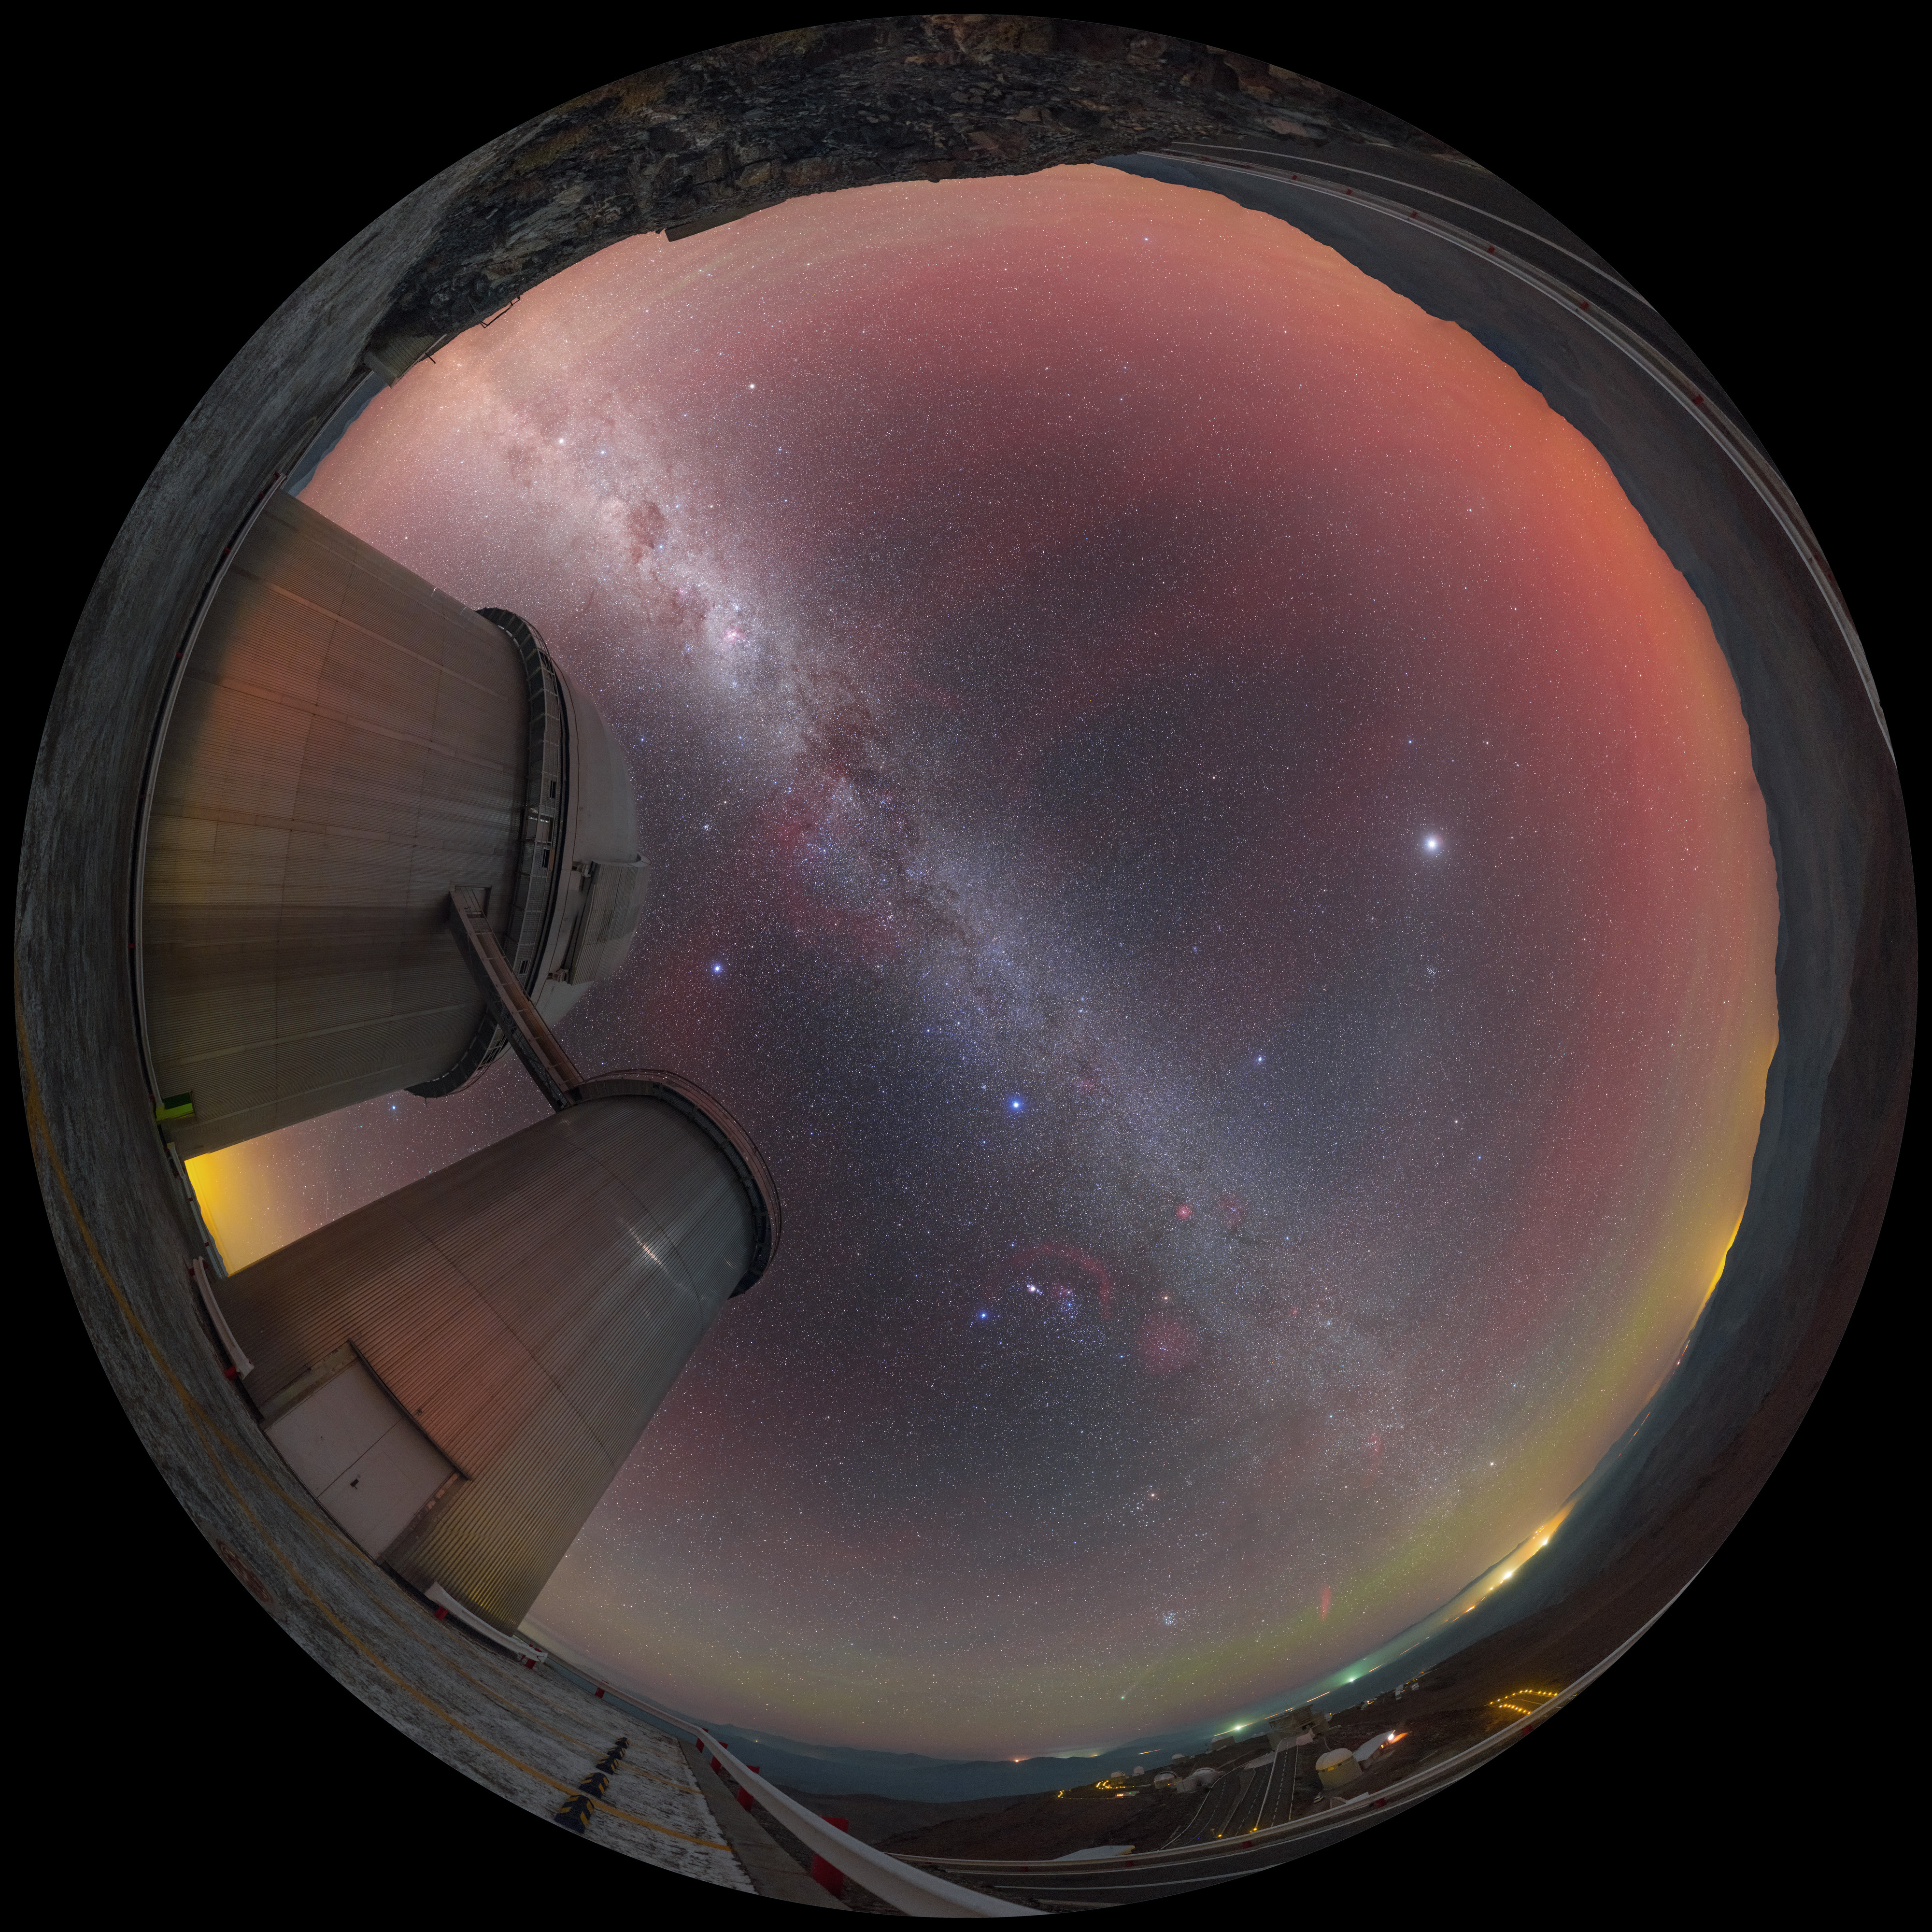

Airglow above the ESO 3.6-metre telescope

Captured in January 2015, airglow is seen to produce reddish hues that fill the sky above the ESO 3.6-metre telescope, based at La Silla Observatory in northern Chile. The fulldome fish-eye view captures the Milky Way and the glow of distant settlements towards the horizon.

Credit: P. Horálek/ESO